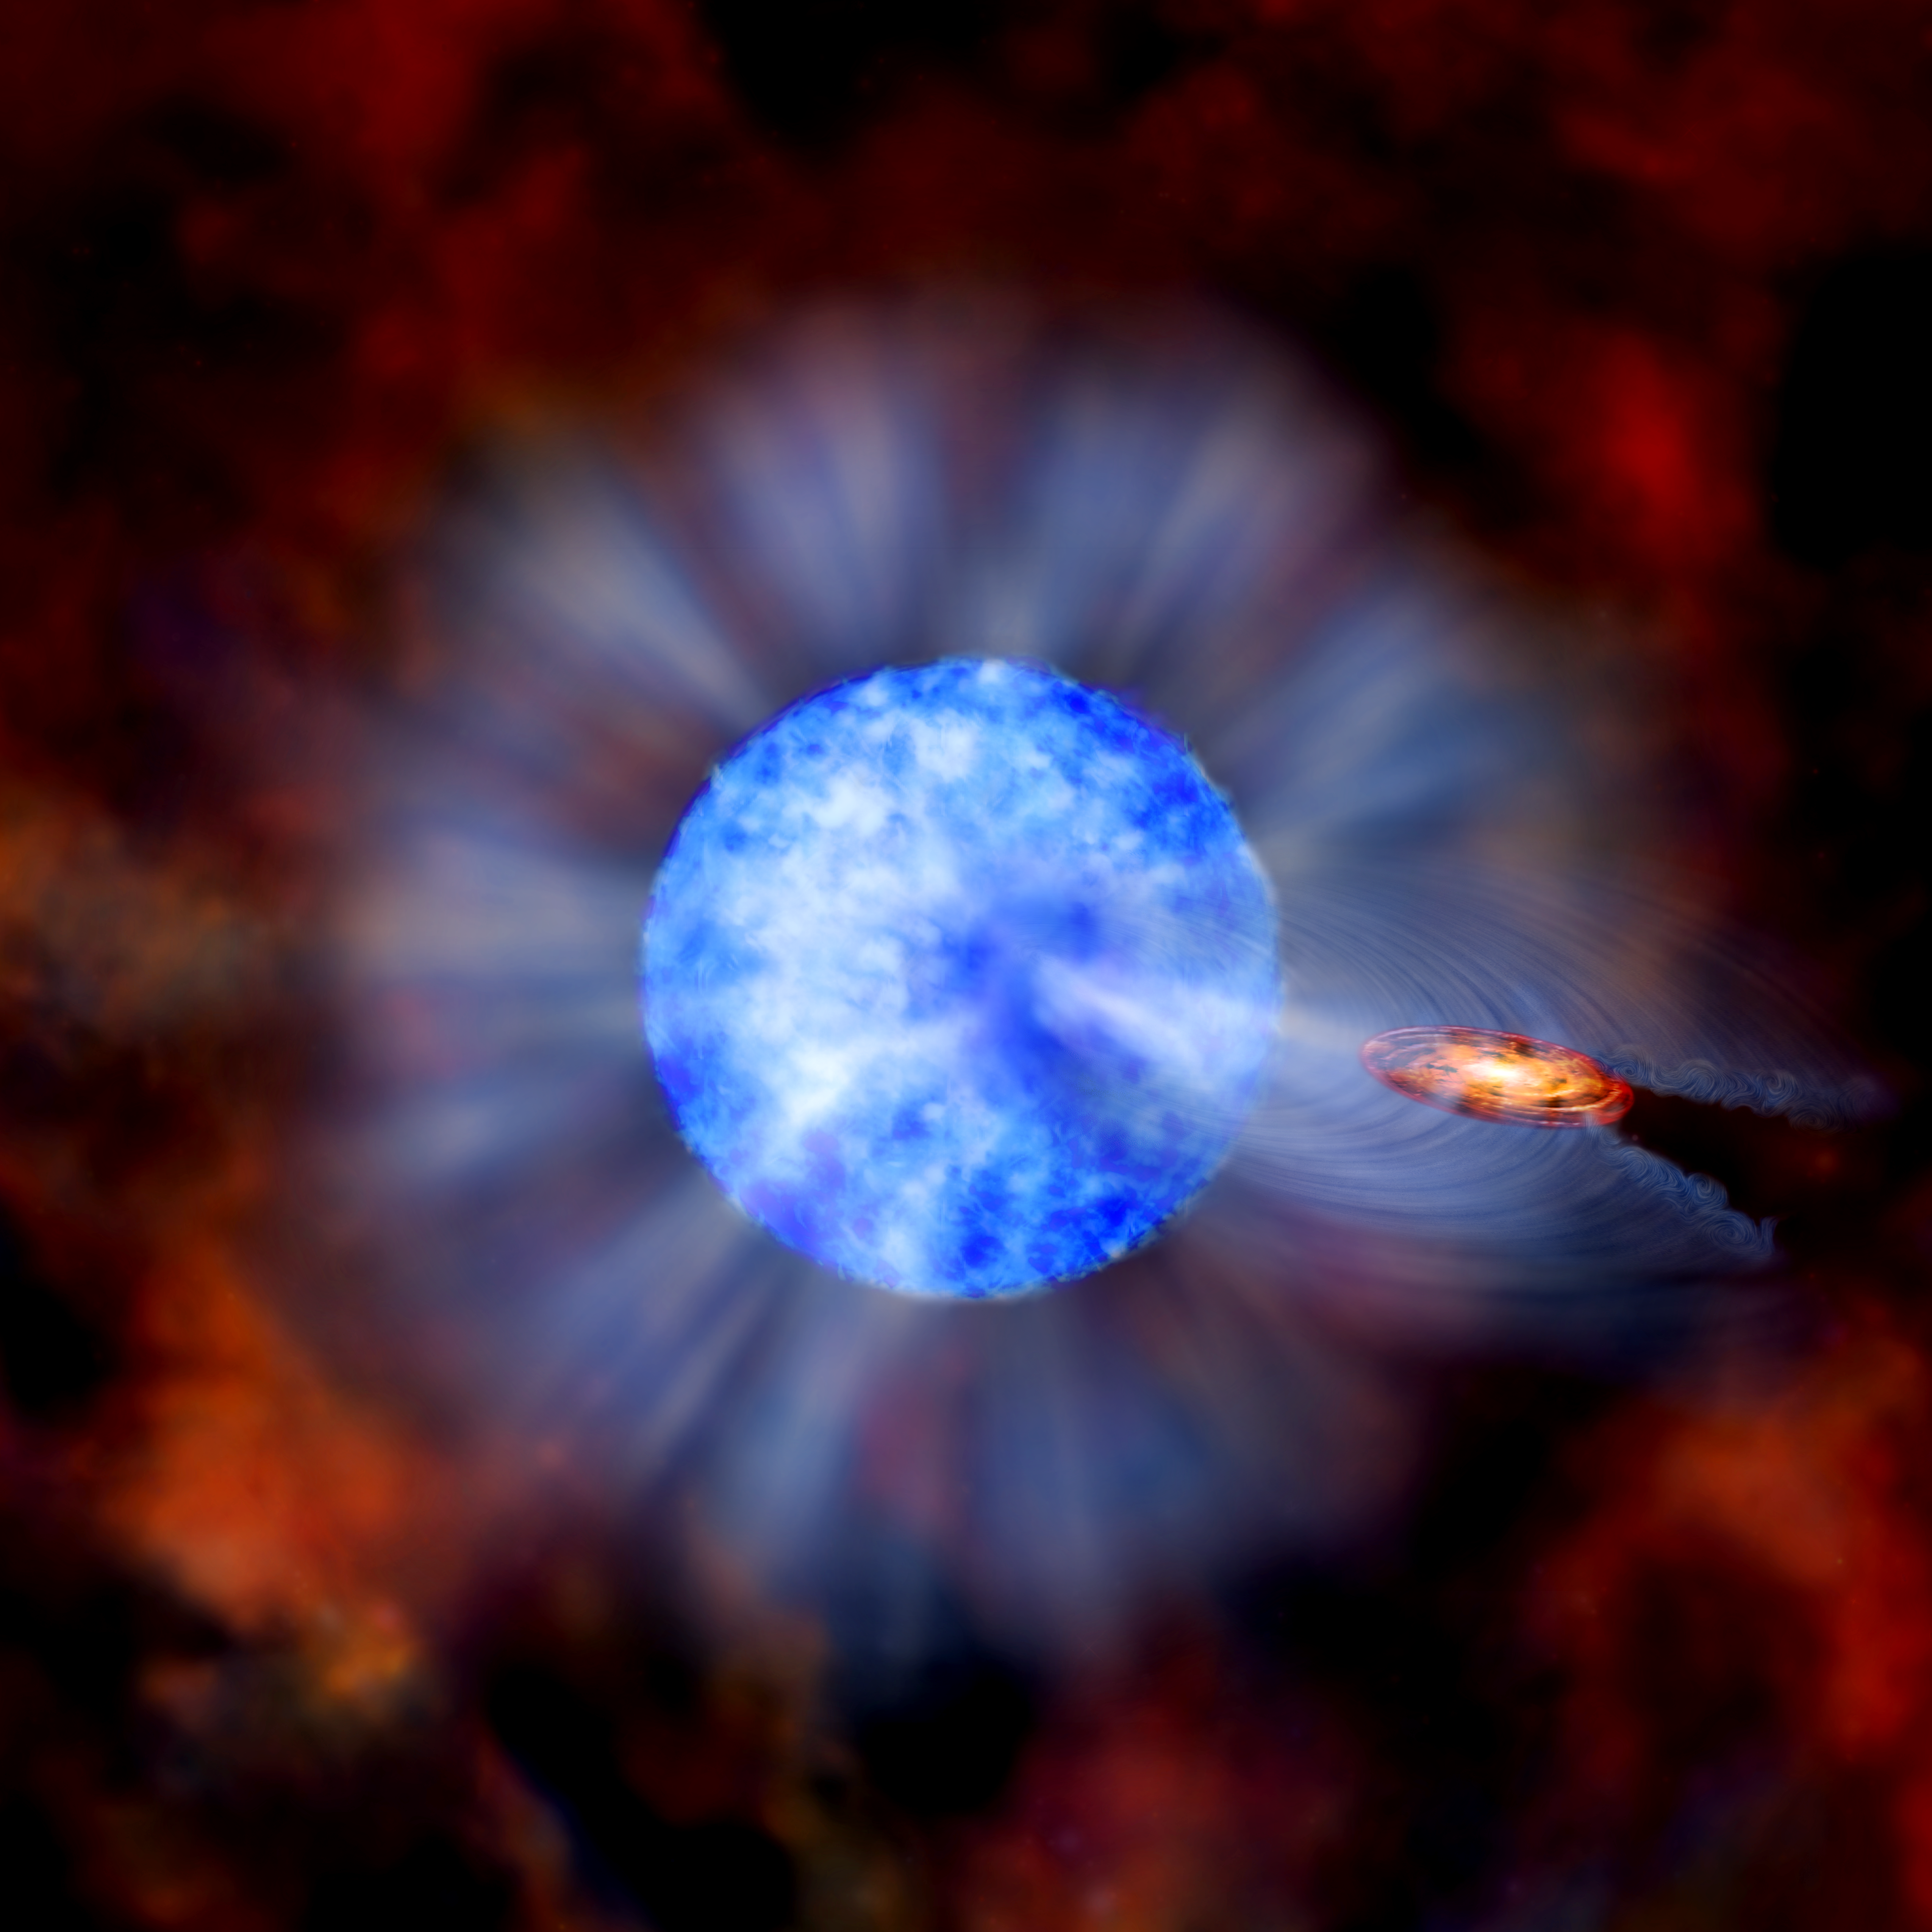

Heaviest Stellar Black Hole Discovered in Nearby Galaxy

The main component of this graphic is an artist's representation of M33 X-7, a binary system in the nearby galaxy M33. In this system, a blue supergiant O7 star (large blue object) and a 16 solar mass stellar black hole, are revolving around their common center of mass in 3.45 days. This black hole is almost 16 times the Sun’s mass, a record for black holes created from the collapse of a giant star. Other black holes at the centers of galaxies are much more massive, but this object is the record-setter for a so-called "stellar mass" black hole.

In the illustration, an orange disk surrounds the black hole. This depicts material, fed by a wind from the blue companion star, which has been swept into orbit around the black hole. Rather than flowing unimpeded and uniformly into space, wind from the star is pulled towards the black hole by its powerful gravity. The wind that does make it past the black hole is disrupted, causing turbulence and ripples beyond the disk. The companion star itself is also distorted by the gravity from the black hole. The star is stretched slightly in the direction of the black hole, causing it to become less dense in this region and to appear darker.

The inset shows a composite of data from NASA’s Chandra X-ray Observatory and the Hubble Space Telescope. The bright objects in the inset image are young, massive stars around M33 X-7, and the bright, blue Chandra source is M33 X-7 itself. X-rays from Chandra reveals how long the black hole is eclipsed by the companion star, which indicates the size of the companion. Observations by the Gemini telescope on Mauna Kea, Hawaii track the orbital motion of the companion around the black hole, giving information about the mass of the two members of the binary. Other observed properties of the binary were also used to help constrain the mass estimates of both the black hole and its companion.

Credit: International Gemini Observatory/NOIRLab/NSF/AURA/Image Courtesy Chandra X-ray Observatory